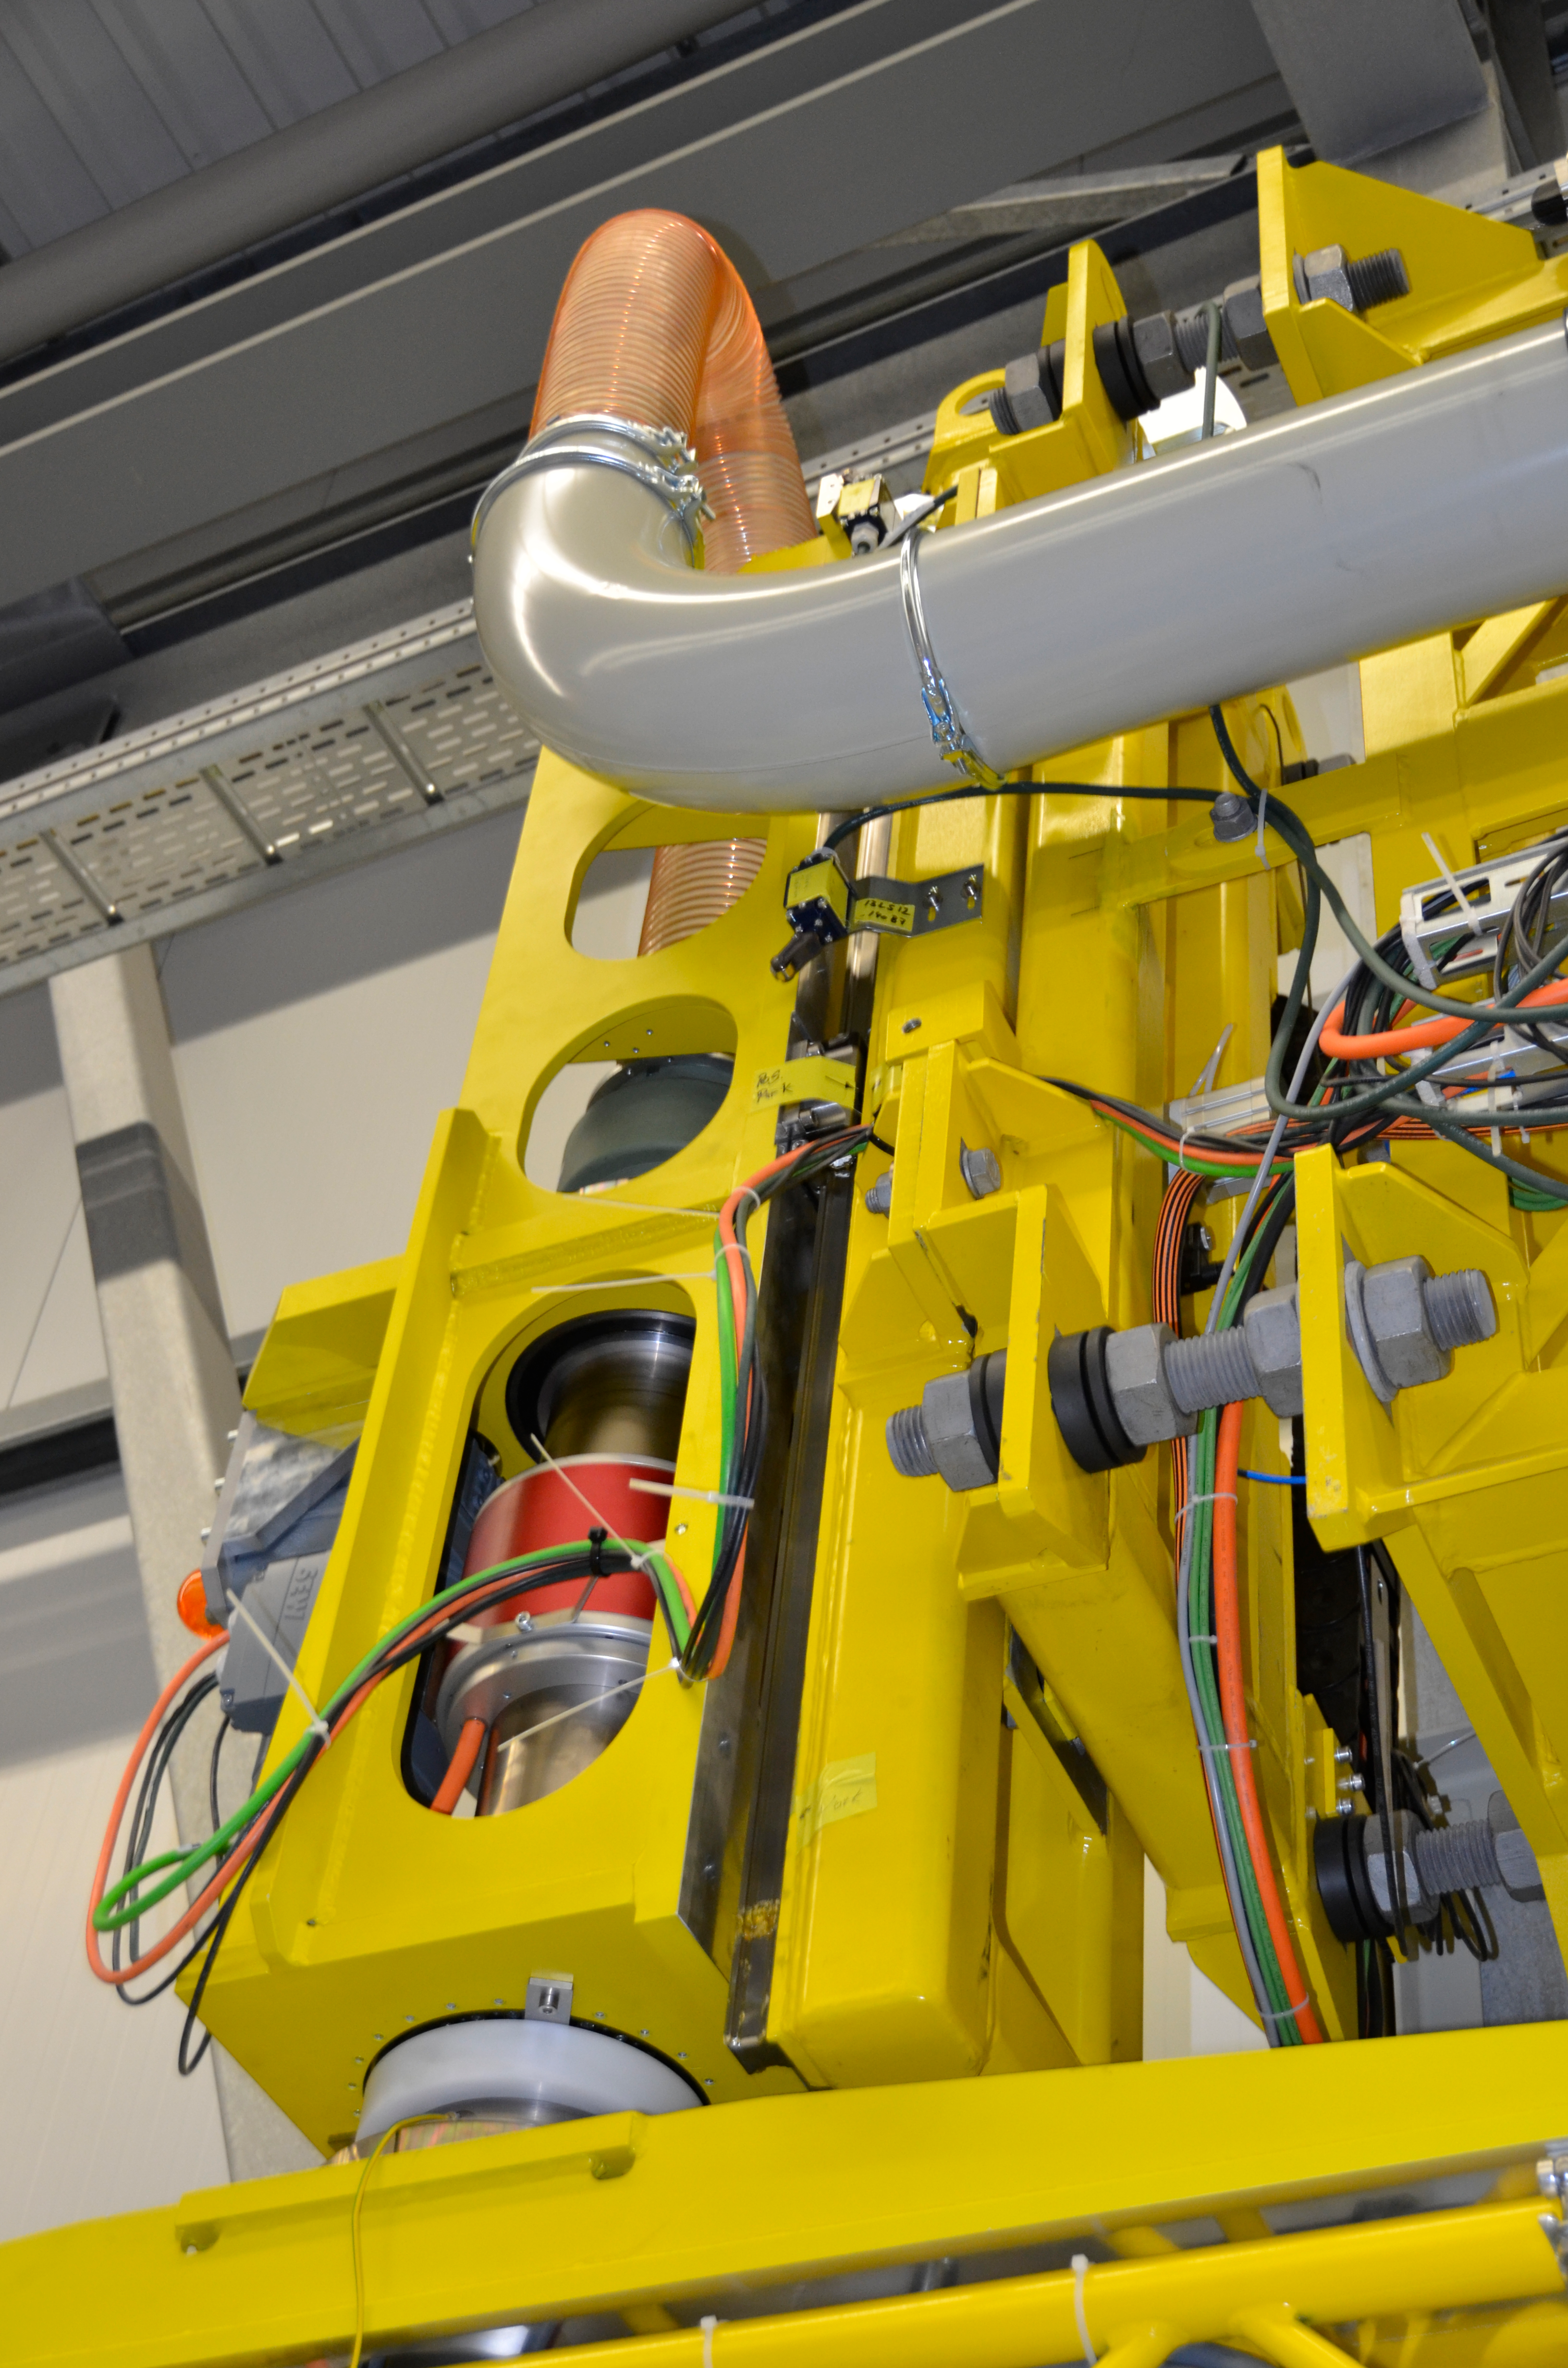

Washing Station

These photos of the washing station were submitted by LSST Coating Chamber Engineer Tomislav Vucina. To ensure optimal performance of the LSST telescope, a regular cleaning schedule of its mirrors will be implemented during operations. More information at http://ls.st/u59

Credit: Rubin Observatory/NSF/AURA